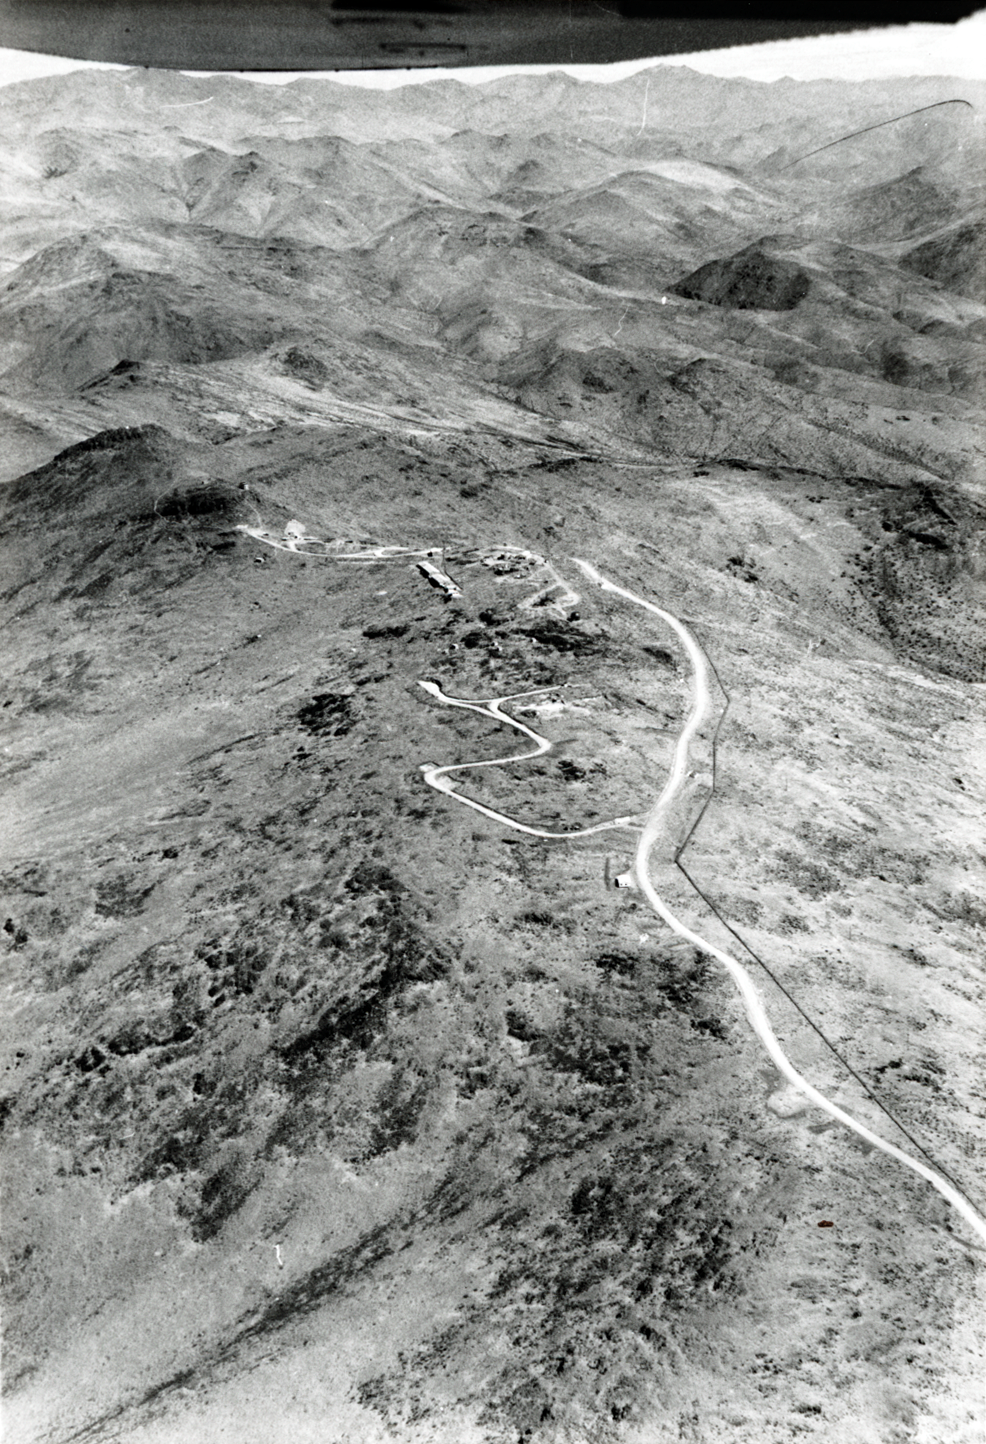

La Silla Observatory site

Historial image showing an aerial view of ESO's LA Silla Observatory in the 1960's.

Credit: ESO